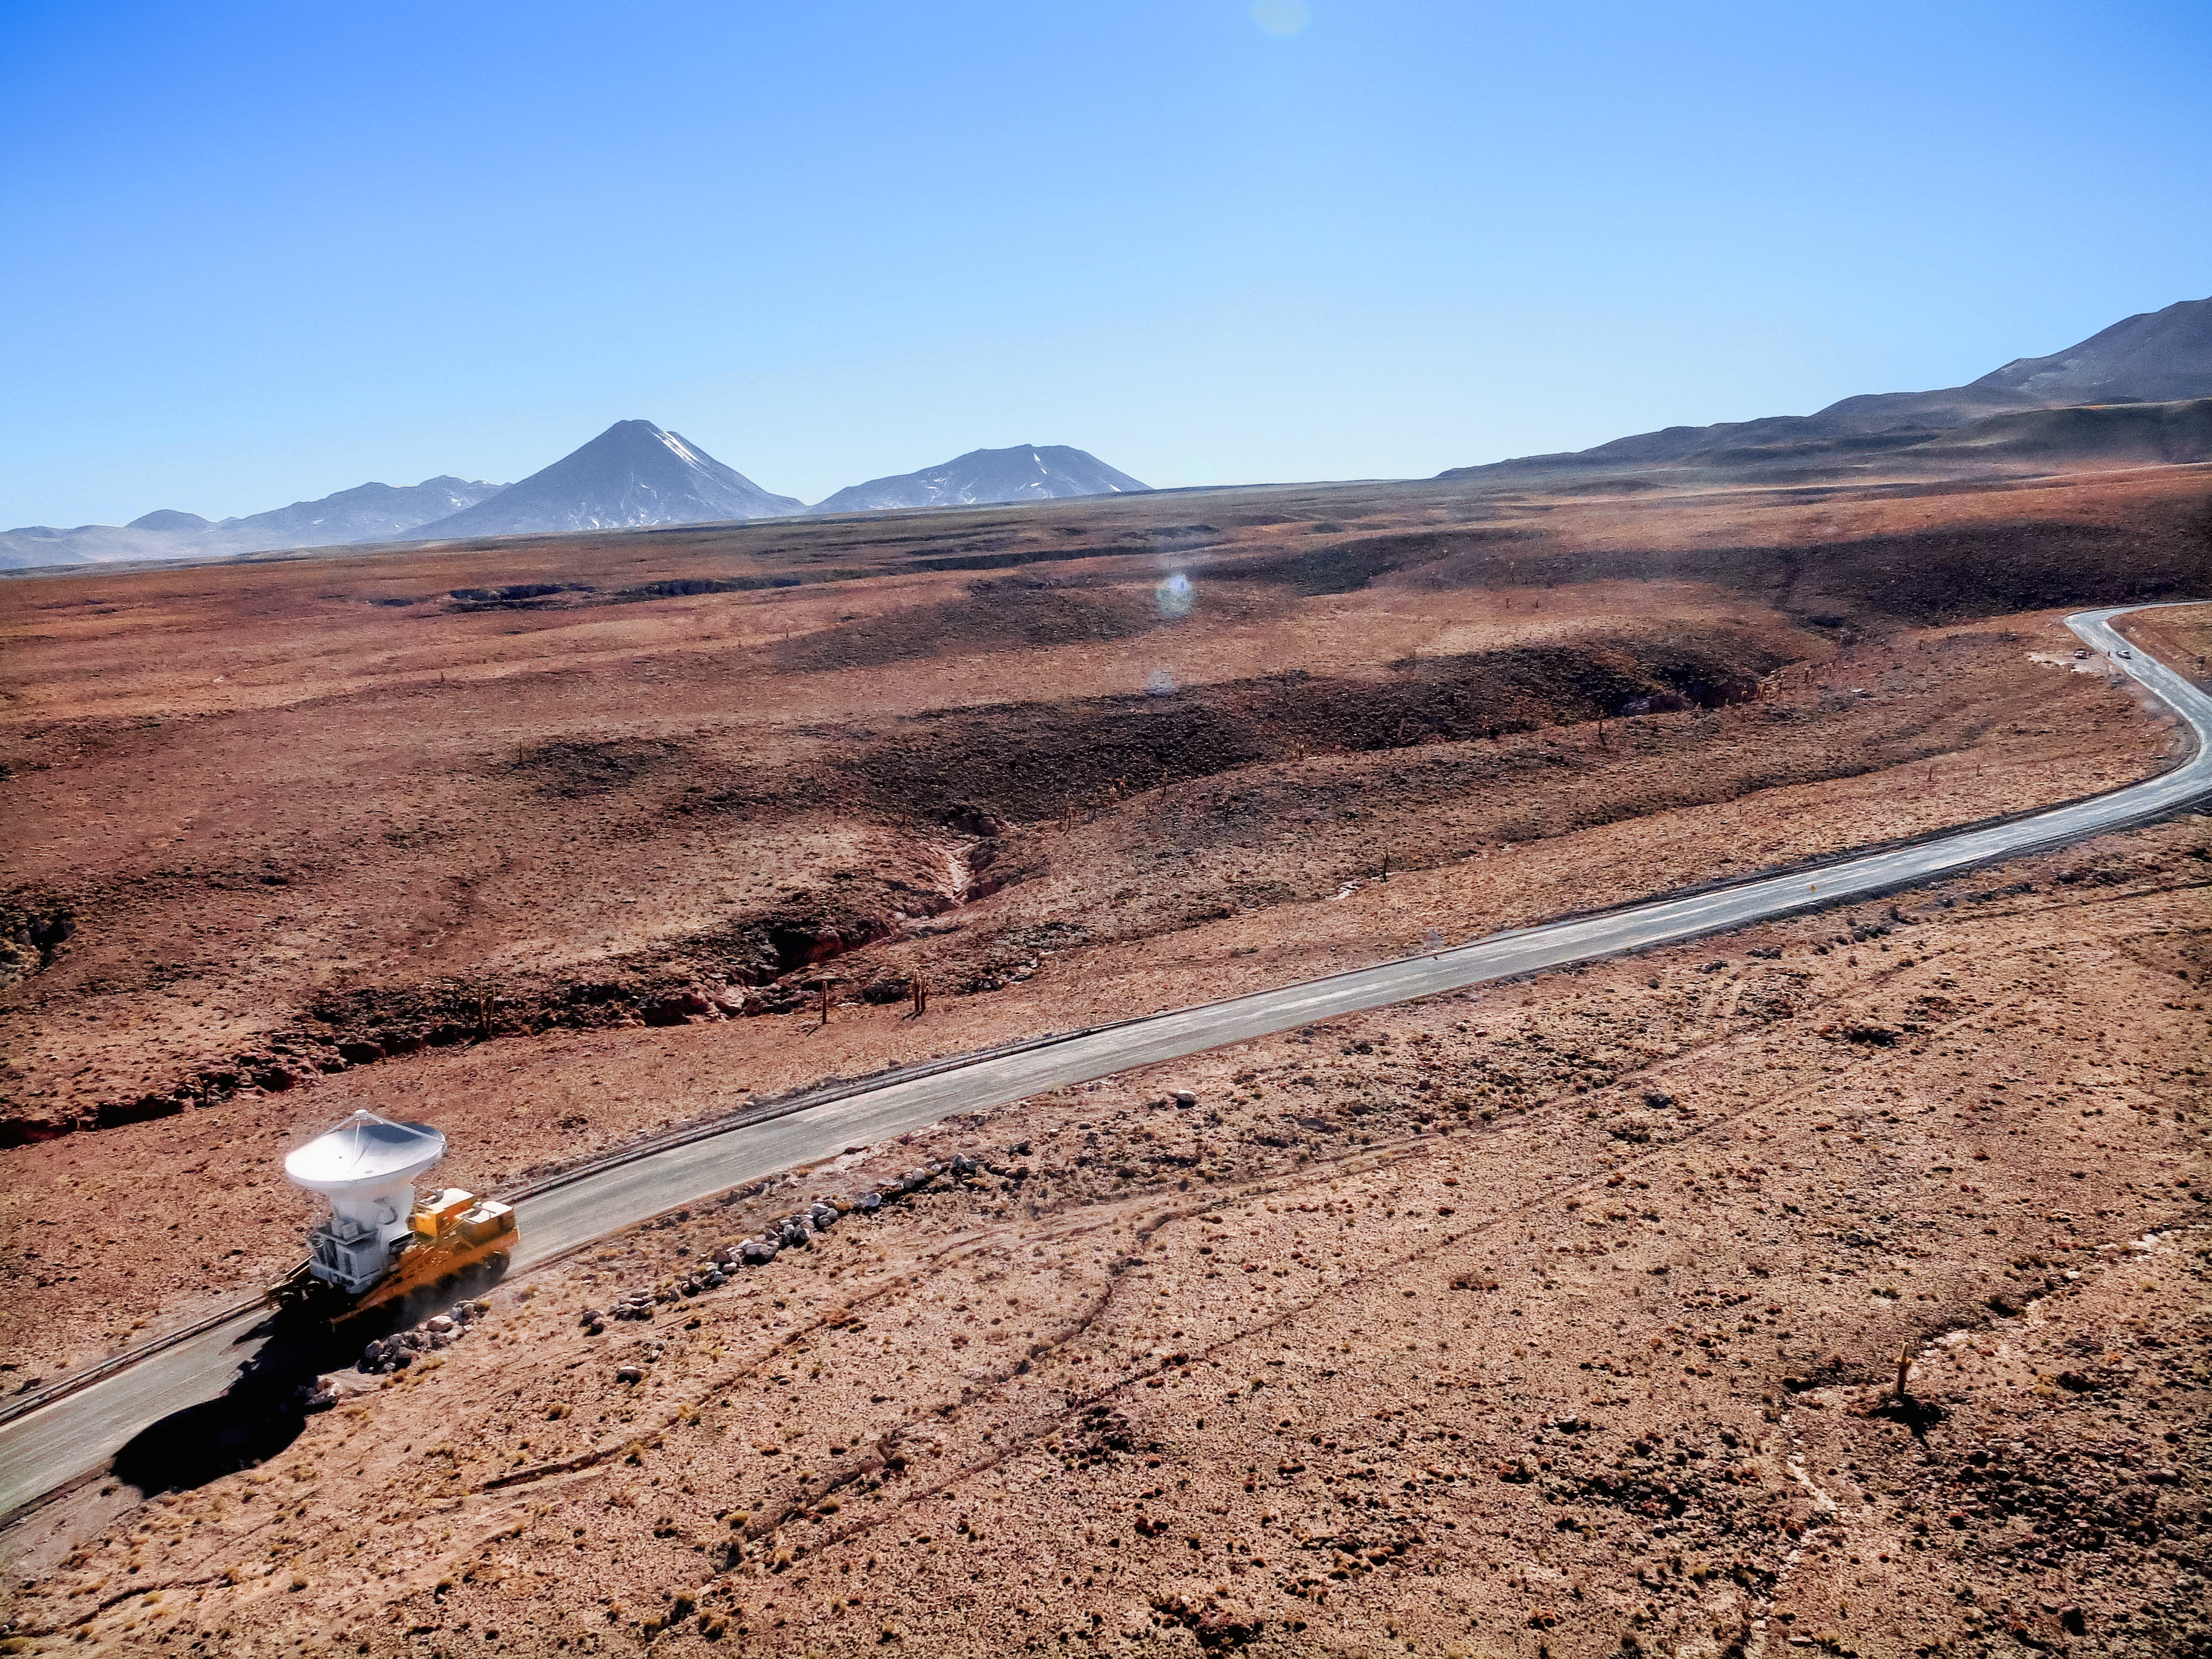

Moving giants

One of the giant dishes of the Atacama Large Millimeter/submillimeter Array (ALMA) travels along a path through the Atacama Desert, carried by one of the ALMA transporters, two custom-built vehicles capable of moving and repositioning the 100-tonne antennas with millimetric precision. Being able to move the dishes and rearrange them within the array gives ALMA a powerful "zoom" feature. It also means the dishes can be transported to the Operations Support Facility (OSF) to undergo maintenance when required.

Credit: ESO